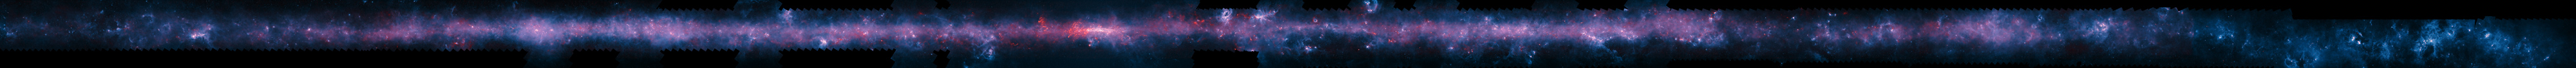

The southern plane of the Milky Way from the ATLASGAL survey

This image of the Milky Way has been released to mark the completion of the APEX Telescope Large Area Survey of the Galaxy (ATLASGAL). The APEX telescope in Chile has mapped the full area of the Galactic Plane visible from the southern hemisphere for the first time at submillimetre wavelengths — between infrared light and radio waves — and in finer detail than recent space-based surveys.

The APEX data, at a wavelength of 0.87 millimetres, shows up in red and the background blue image was imaged at shorter infrared wavelengths by the NASA Spitzer Space Telescope as part of the GLIMPSE survey. The fainter extended red structures come from complementary observations made by ESA's Planck satellite. Note that the far right section of this long and thin image does not include Planck imaging.

To fully appreciate this image click on it and zoom and scroll sideways.

Credit: ESO/APEX/ATLASGAL consortium/NASA/GLIMPSE consortium/ESA/Planck